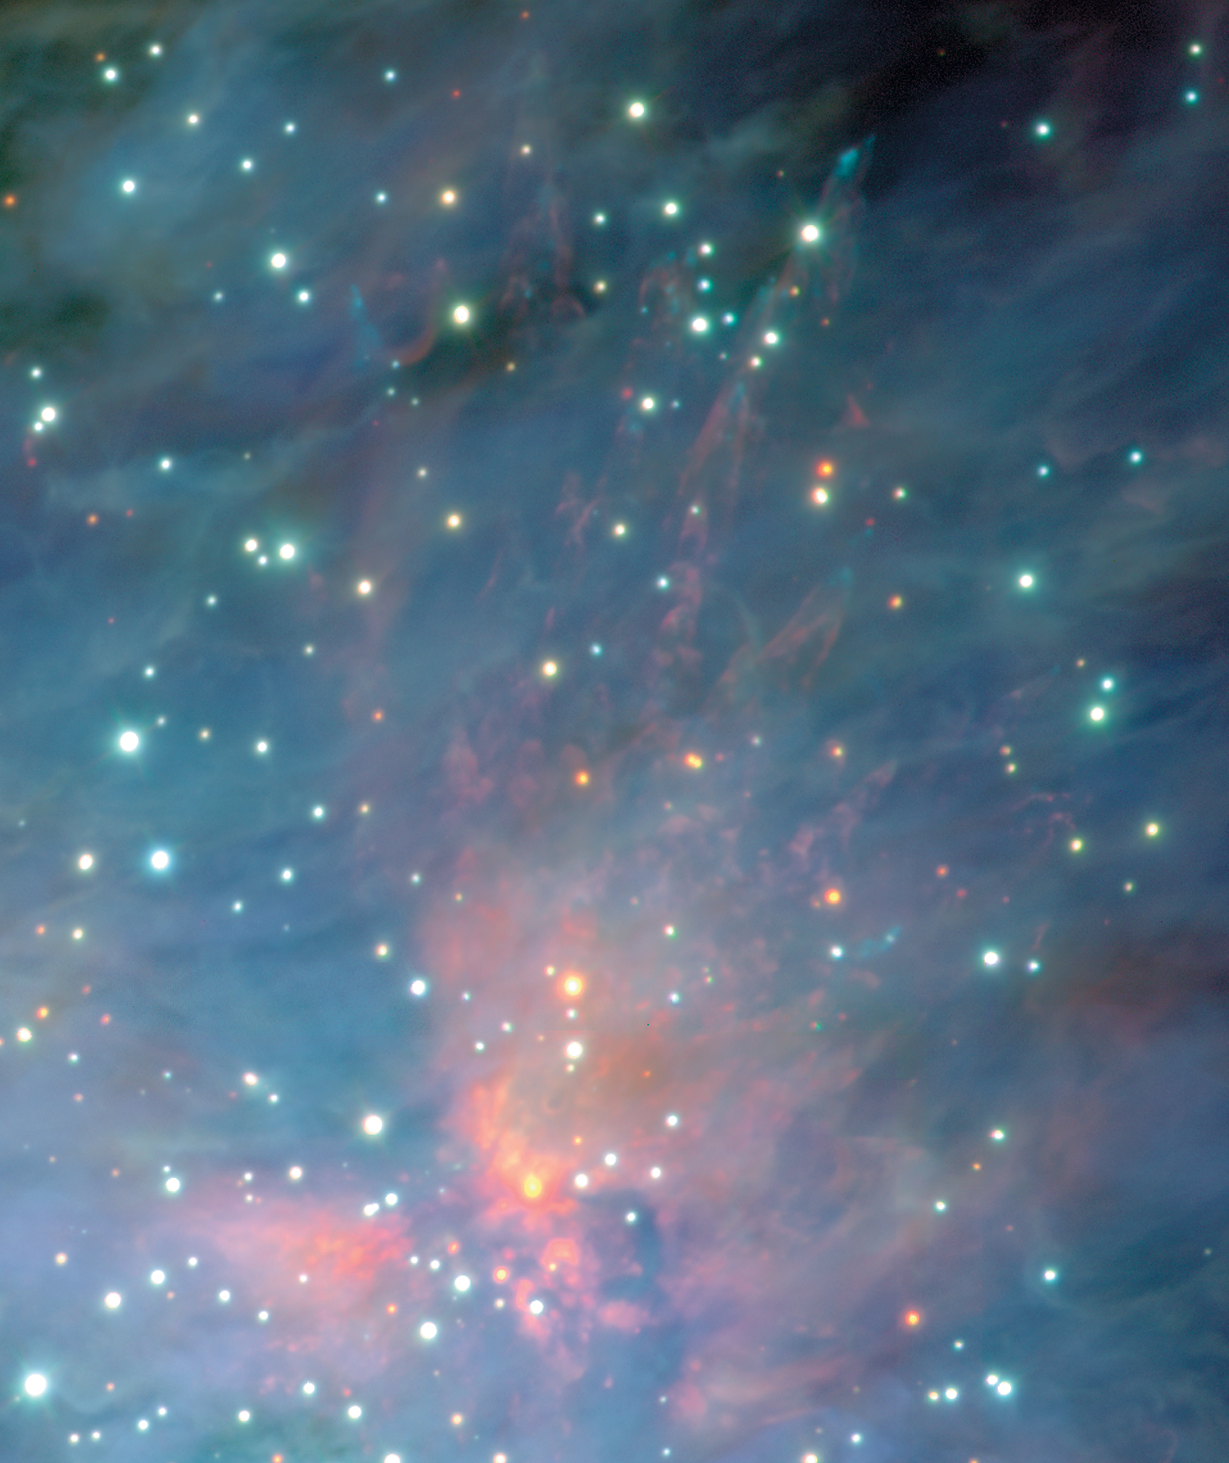

The Orion Nebula and Trapezium cluster (detail)

This image shows smaller, particularly interesting areas of ESO Press Photo eso0104a. The traces of a massive outflow of gas from a very young object embedded in the dense molecular cloud behind the Orion Nebula. Shards of gas from the explosion create shocks and leave bow-waves as they move at speeds of up to 200 km/sec from the source.

Credit: ESO/M.McCaughrean et al. (AIP)